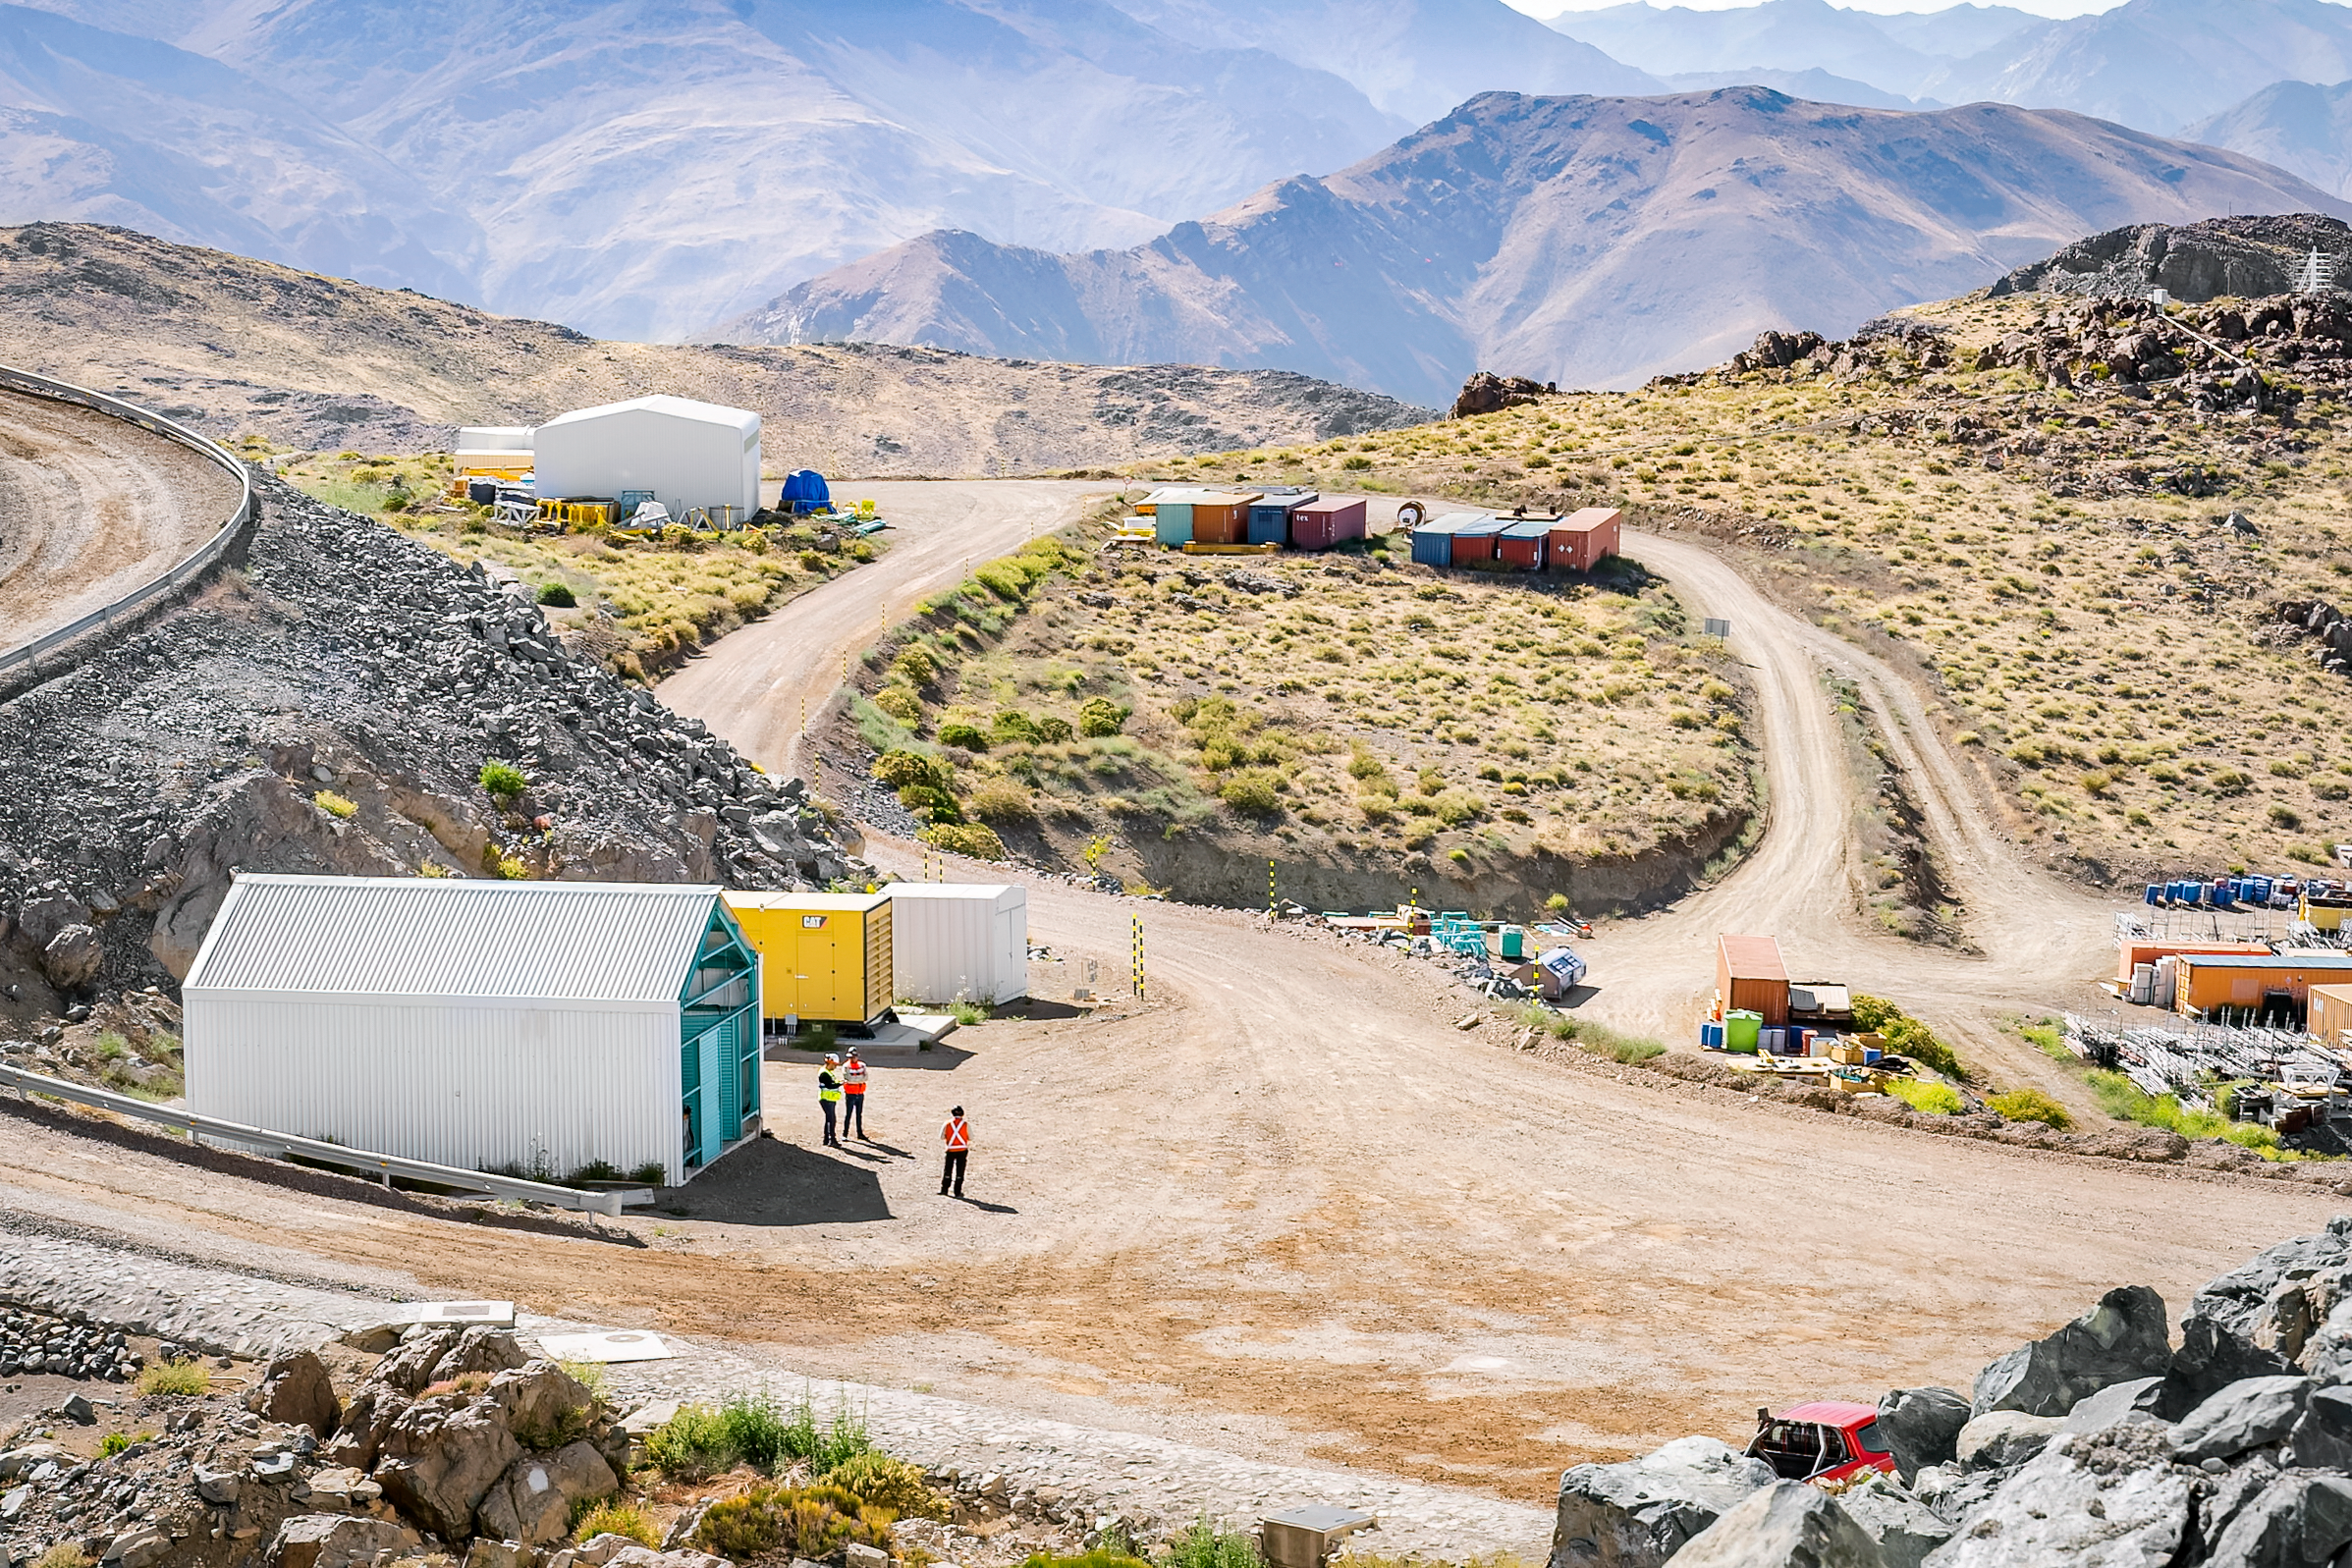

Rubin Observatory Site on Cerro Pachón

NSF-DOE Vera C. Rubin Observatory's site on Cerro Pachón in December 2024.

Credit: RubinObs/NOIRLab/SLAC/NSF/DOE/AURA/A. Pizarro D.